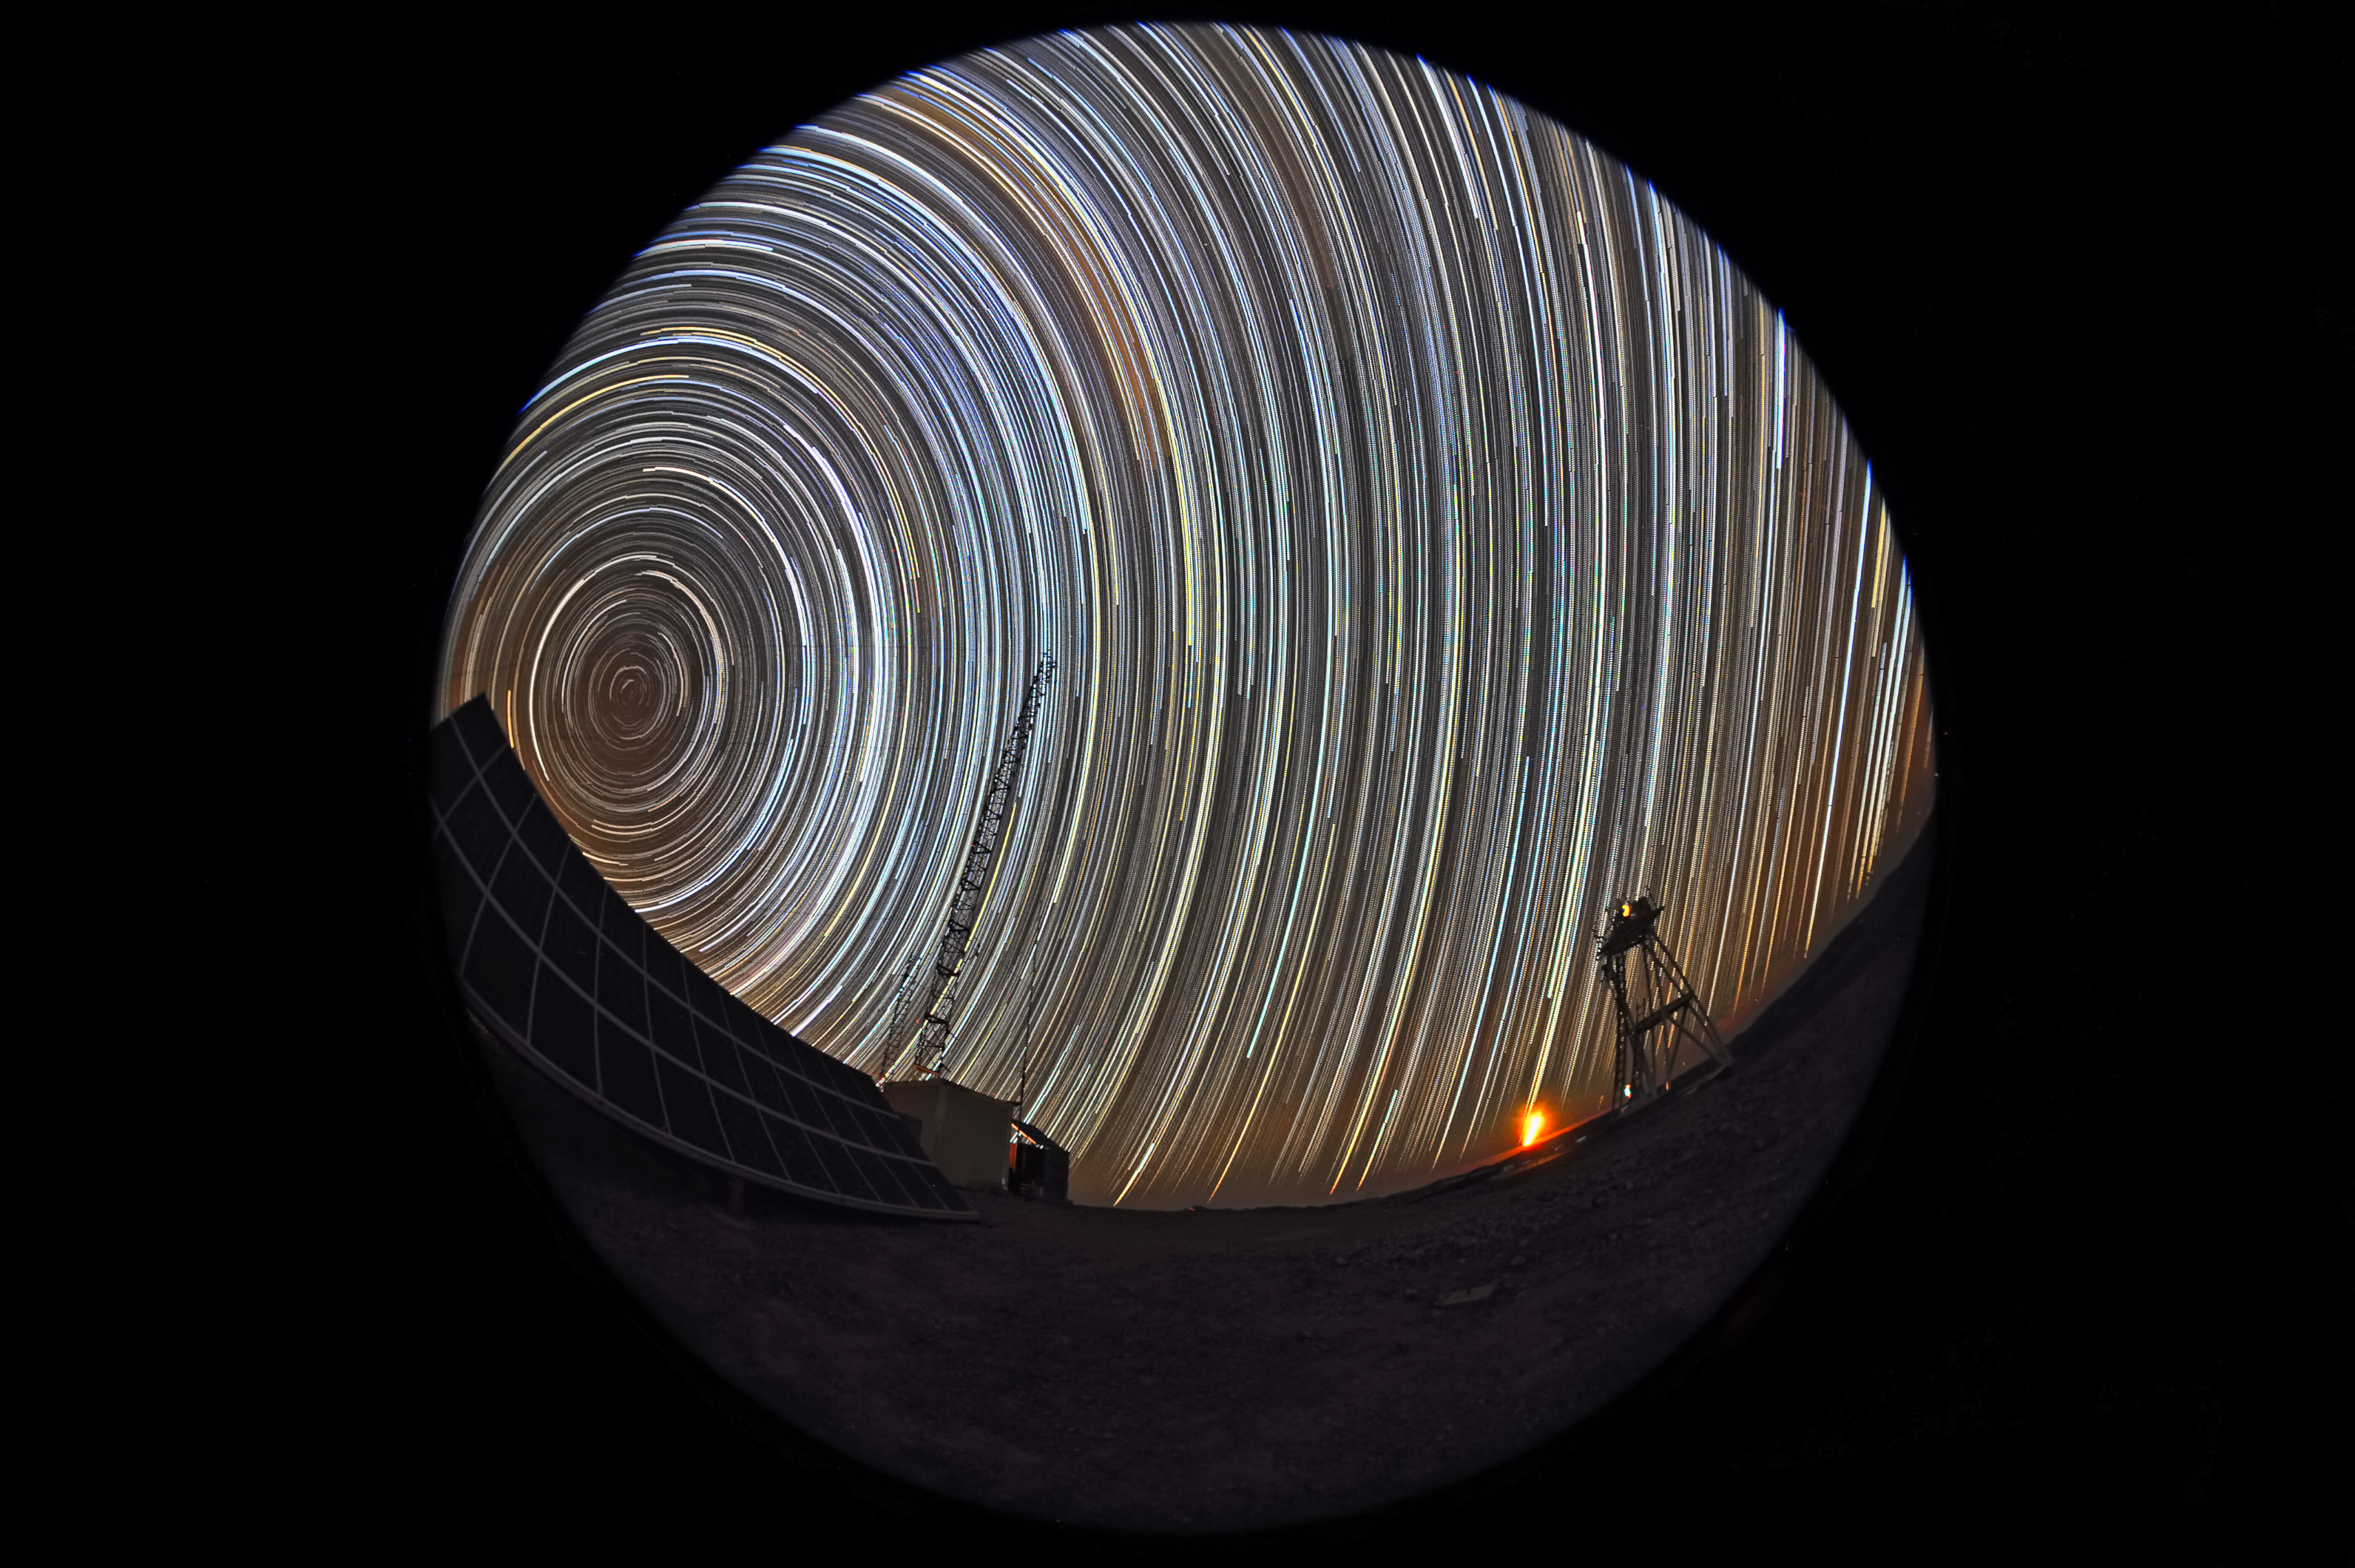

Star trails at Cerro Armazones

This long exposure photograph shows the motion of the stars in the sky above Cerro Armazones, future home of the Extremely Large Telescope. The photographer used a fish-eye lens to obtain the round effect.

Credit: ESO/S. Brunier